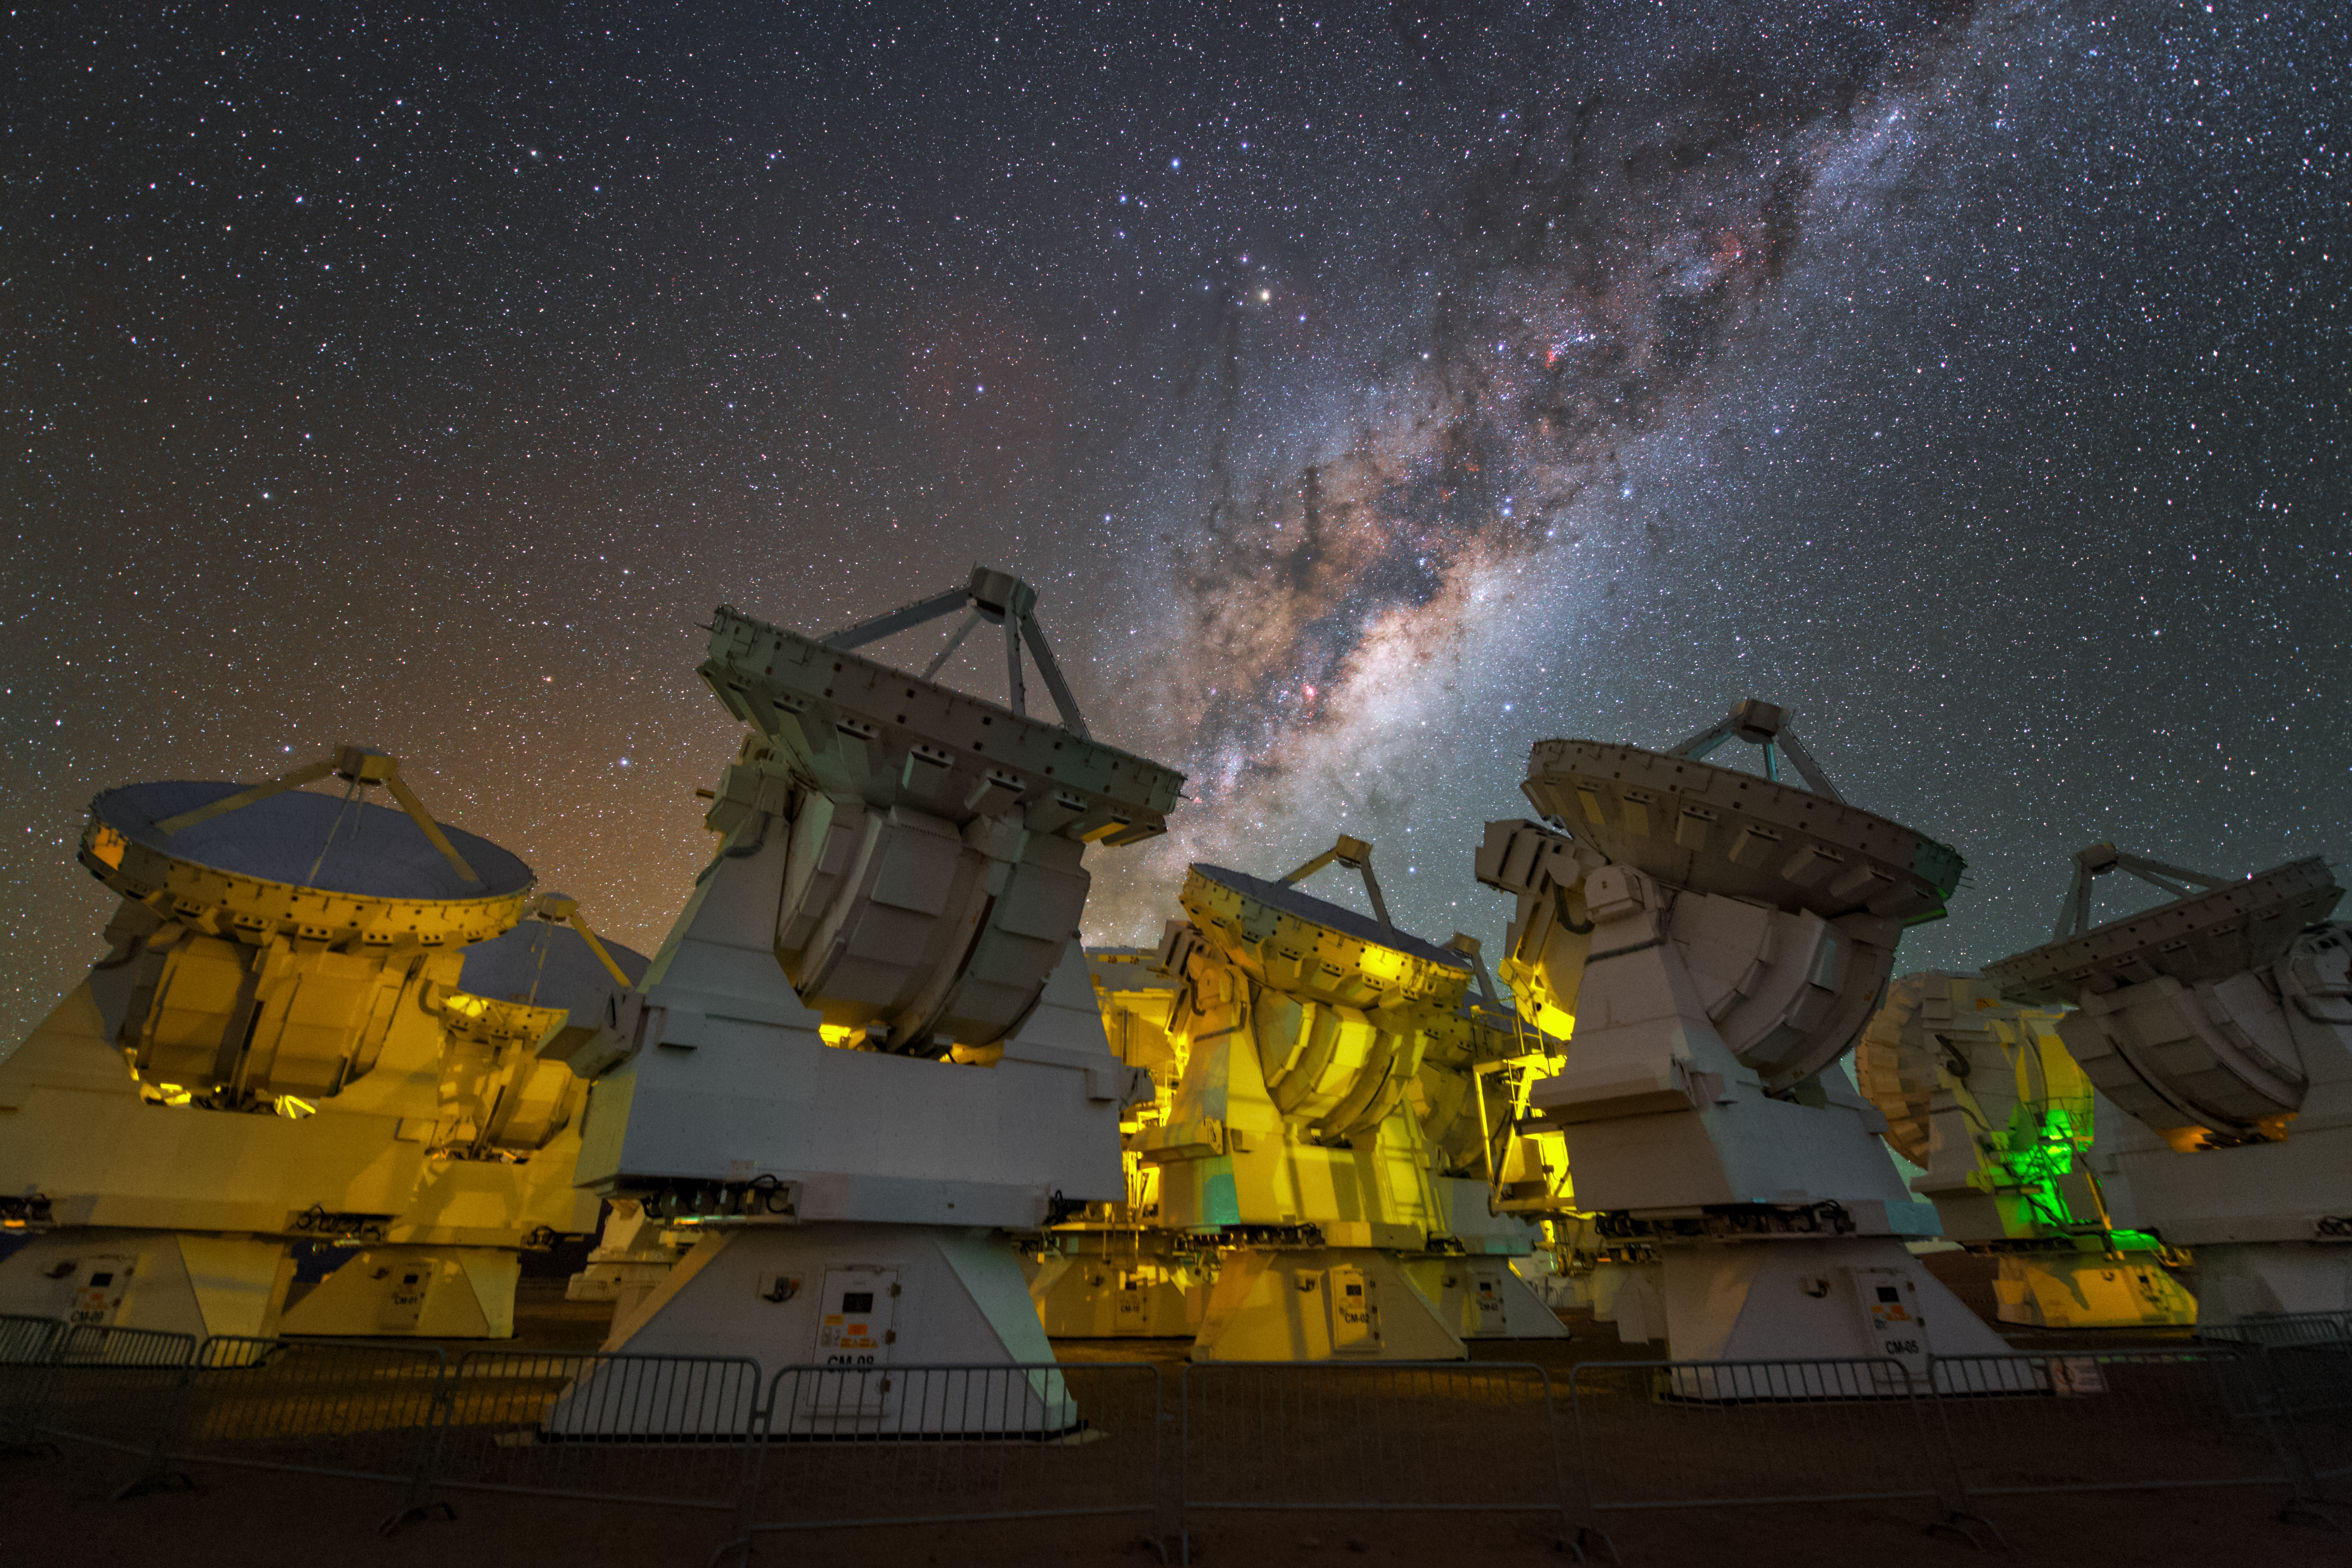

The Milky Way above the antennas of ALMA

The stunning Milky Way above the antennas at the ALMA Observatory.

Credit: Y. Beletsky (LCO)/ESO